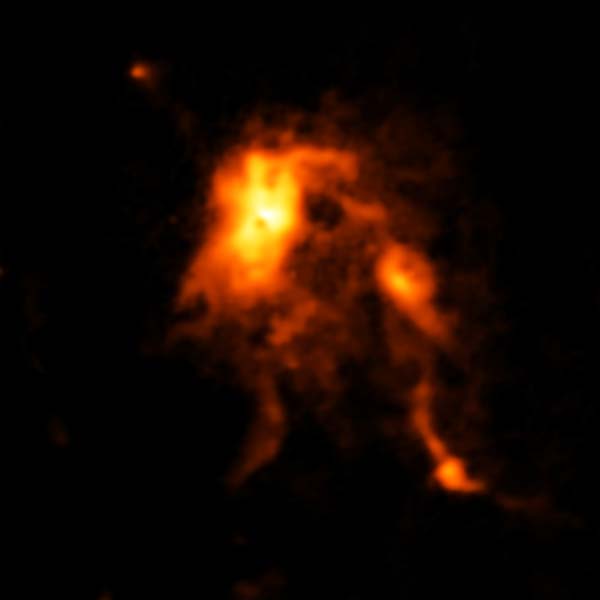

Protocluster containing an infant star

ALMA image of the glowing dust inside NGC 6334I, a protocluster containing an infant star that is undergoing an intense growth spurt, likely triggered by an avalanche of gas falling onto its surface. ALMA (ESO/NAOJ/NRAO); C. Brogan, B. Saxton (NRAO/AUI/NSF).

Credit: ALMA (ESO/NAOJ/NRAO)